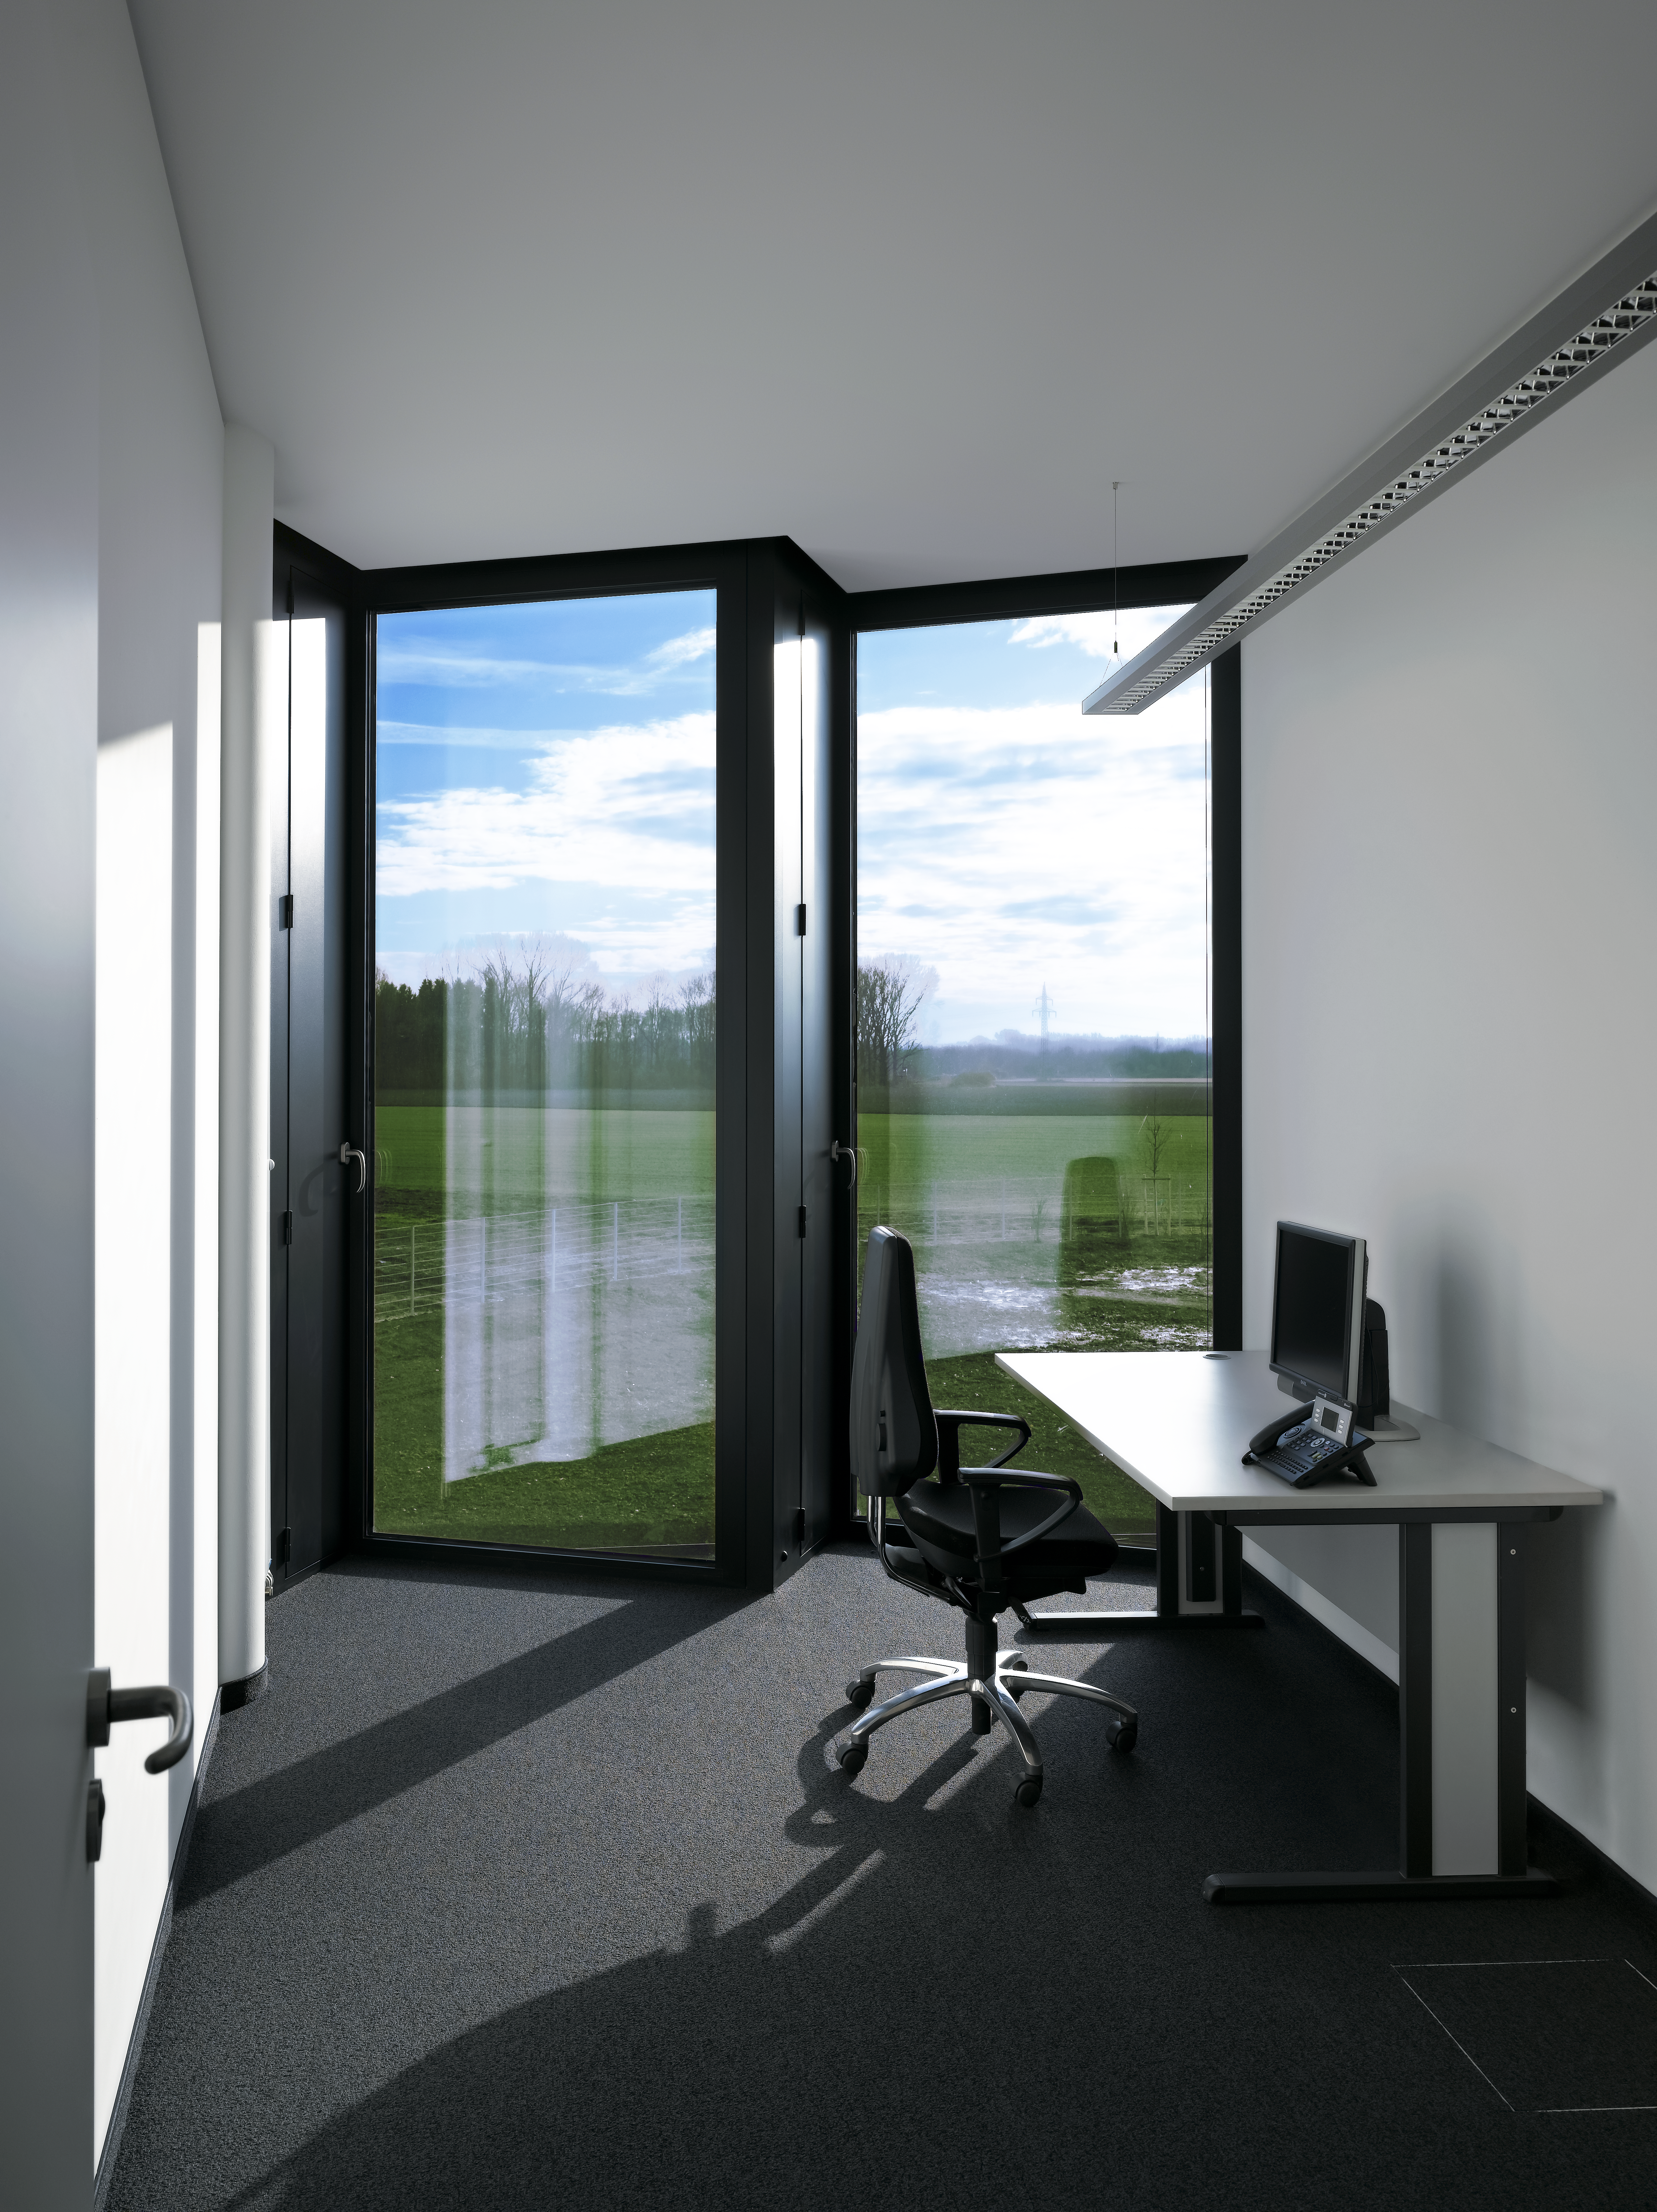

New offices

The offices in the new office and conference building of the ESO Headquarters in Garching, Germany, are bright due to large windows.

Credit: Roland Halbe/ESO